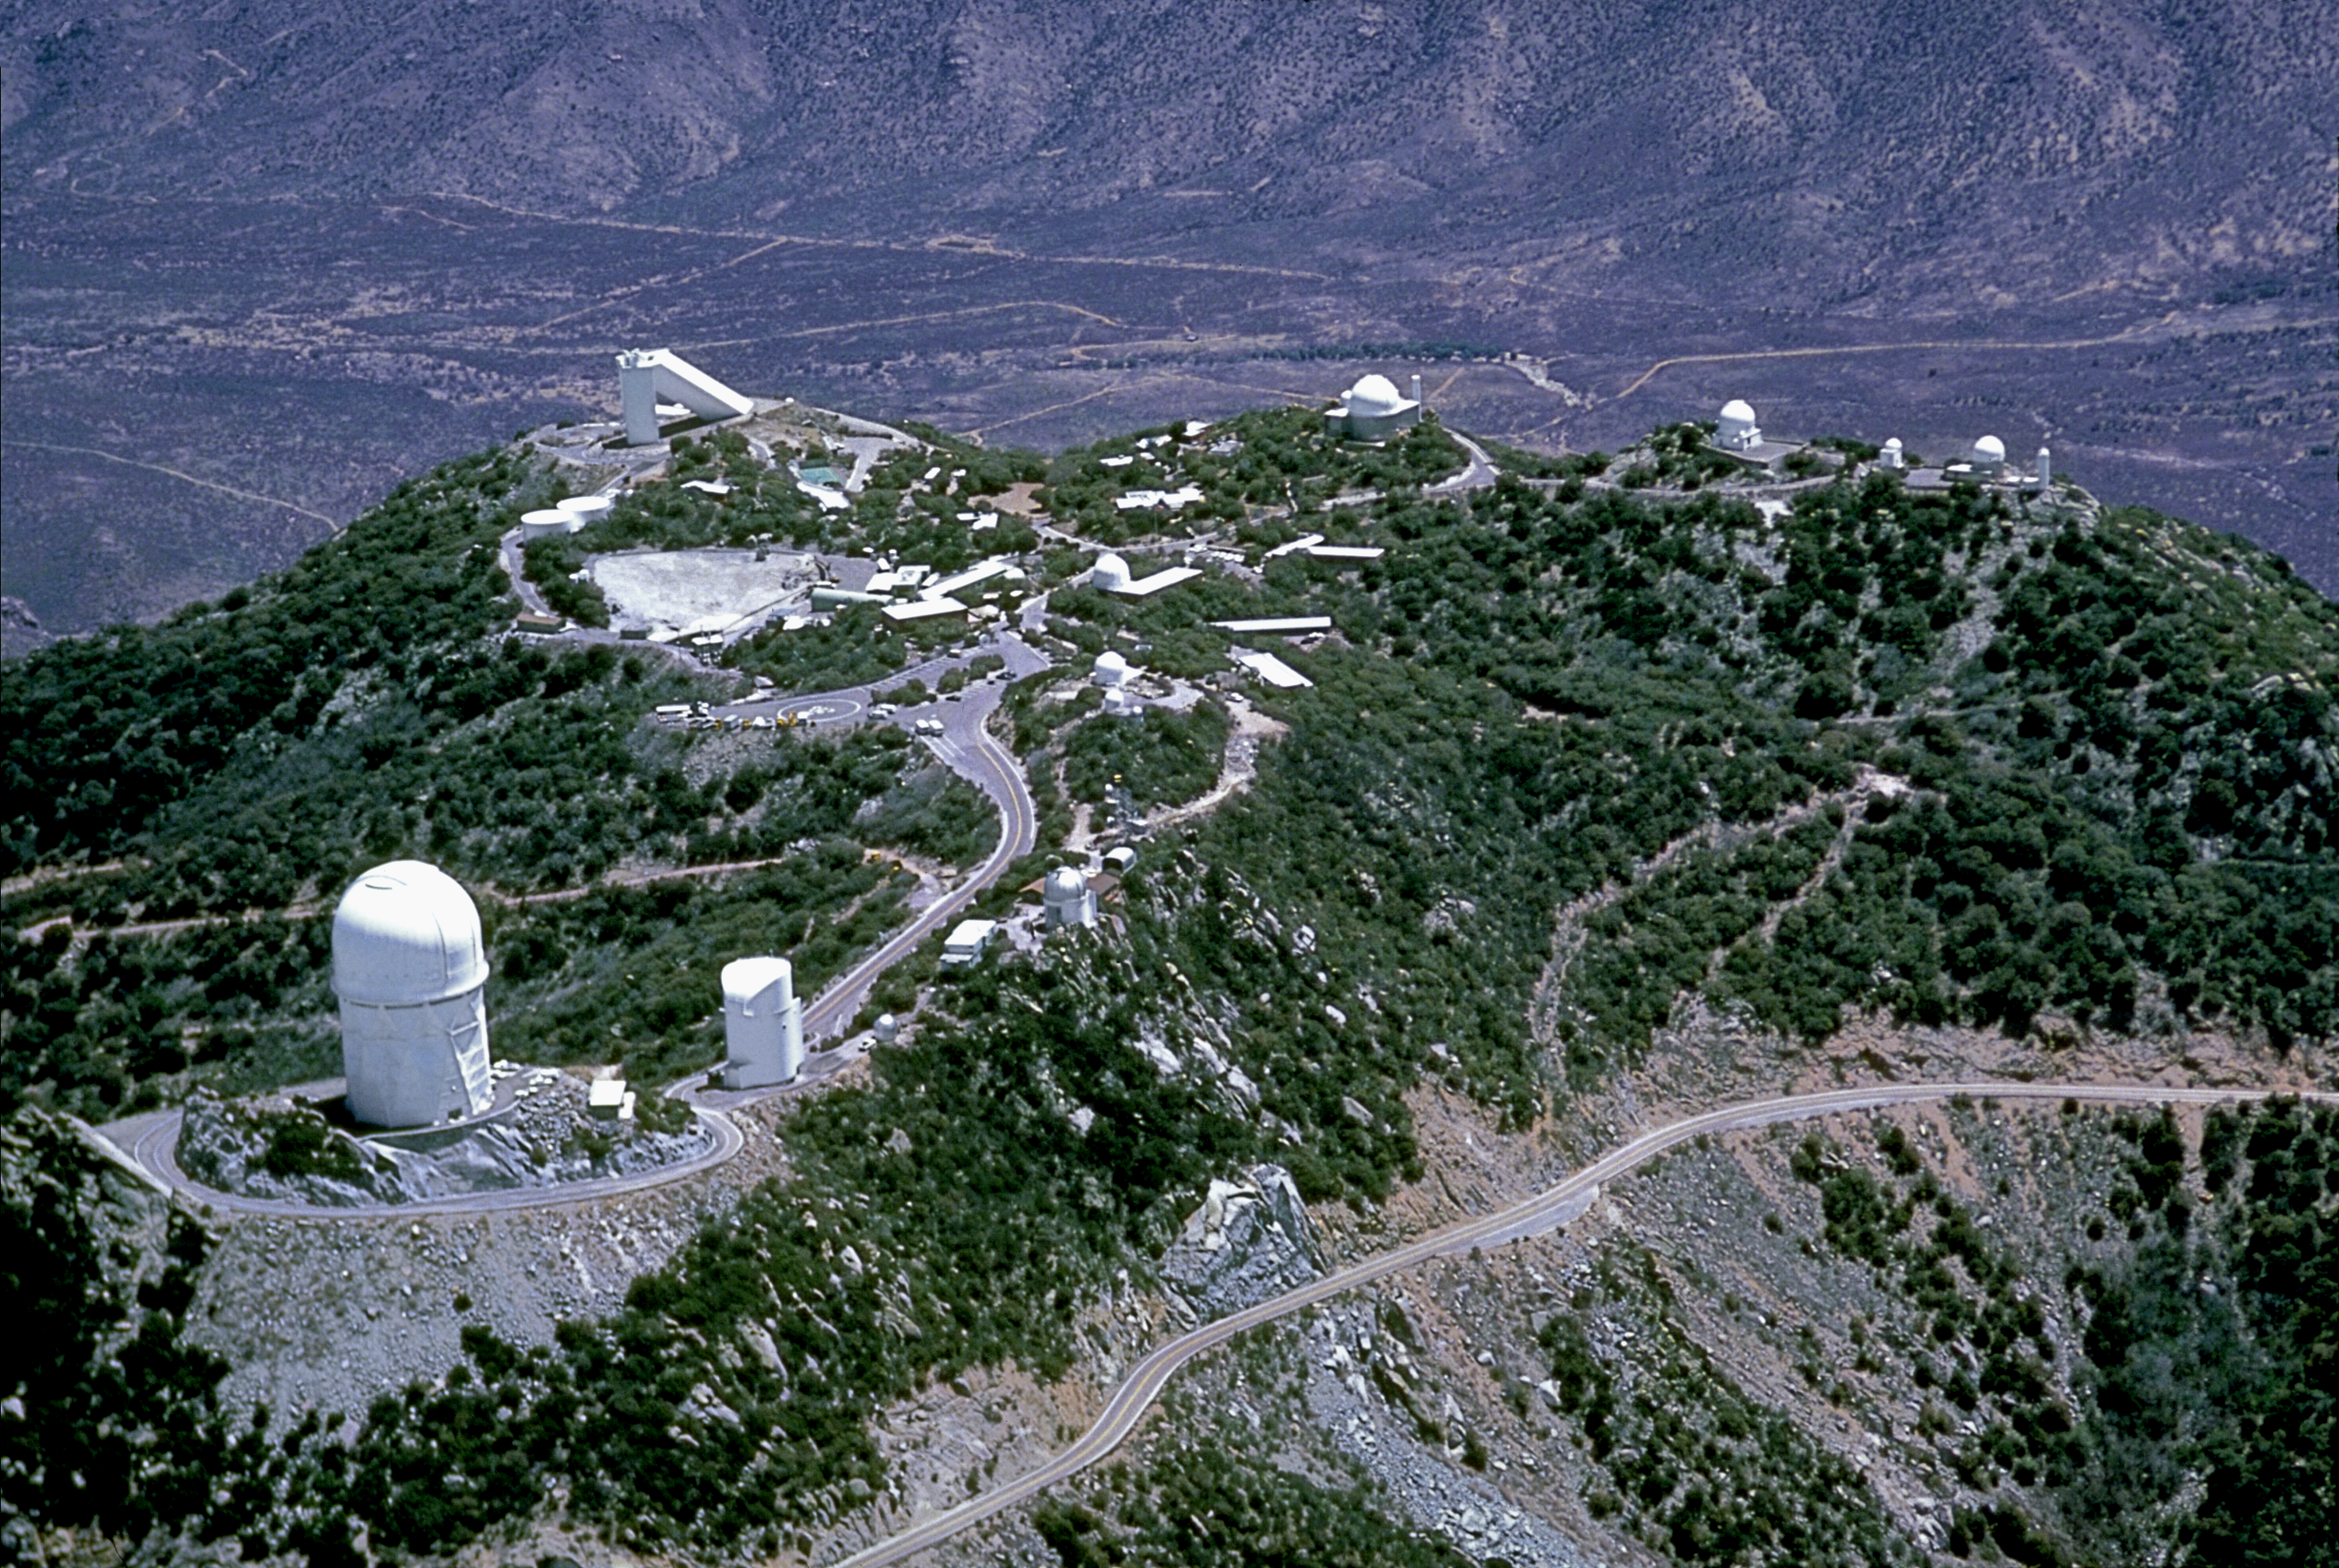

KPNO from the air

An old aerial photograph of the Kitt Peak National Observatory, taken before the building of the WIYN telescope, and before vents were added to the Mayall 4-meter telescope. At the far right, where the WIYN telescope is now situated, can be seen the old 0.9-meter telescope and the site testing tower. A variety of aerial views can be found under the facilities category.

Credit: NOIRLab/NSF/AURA